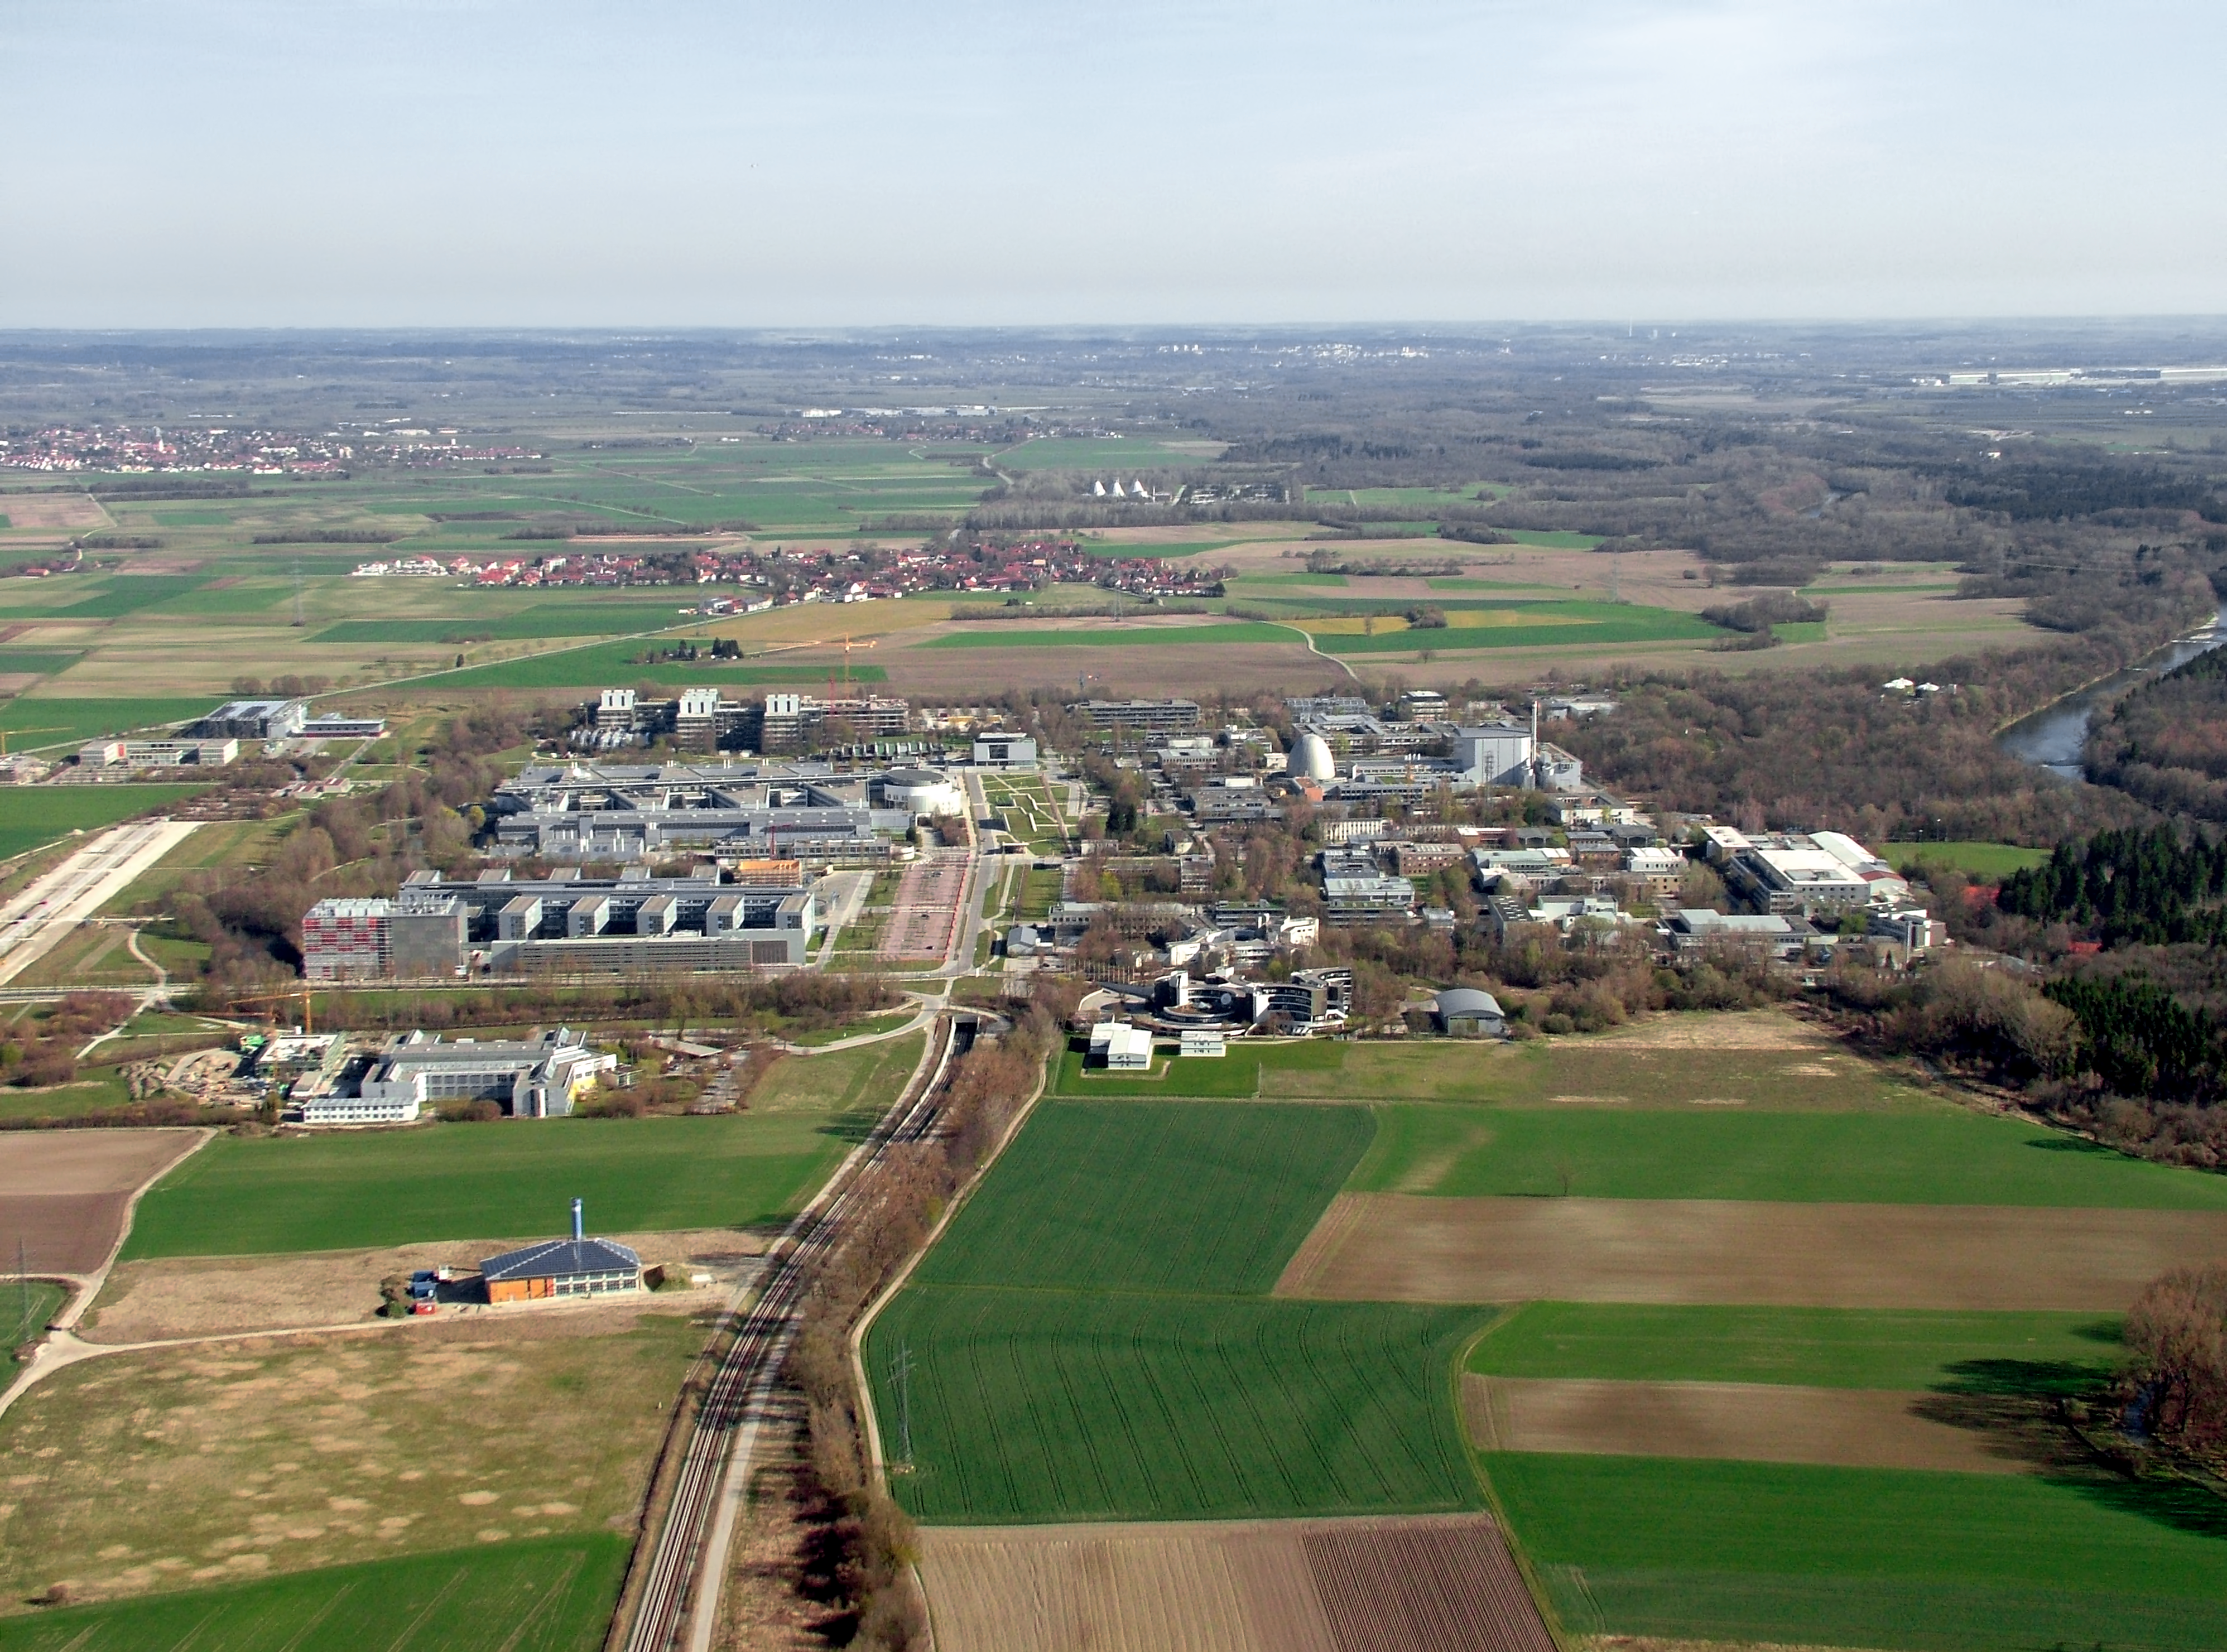

Aerial view of ESO Headquarters

This aerial view shows ESO's headquarters in Garching, near Munich, Germany. ESO HQ is the collection of buildings in the centre foreground of the image. Also visible are the Garching campus of the Technical University of Munich, Leibniz Rechenzentrum and the Max Planck Institute for Particle Physics.

Credit: ESO/E. Graf